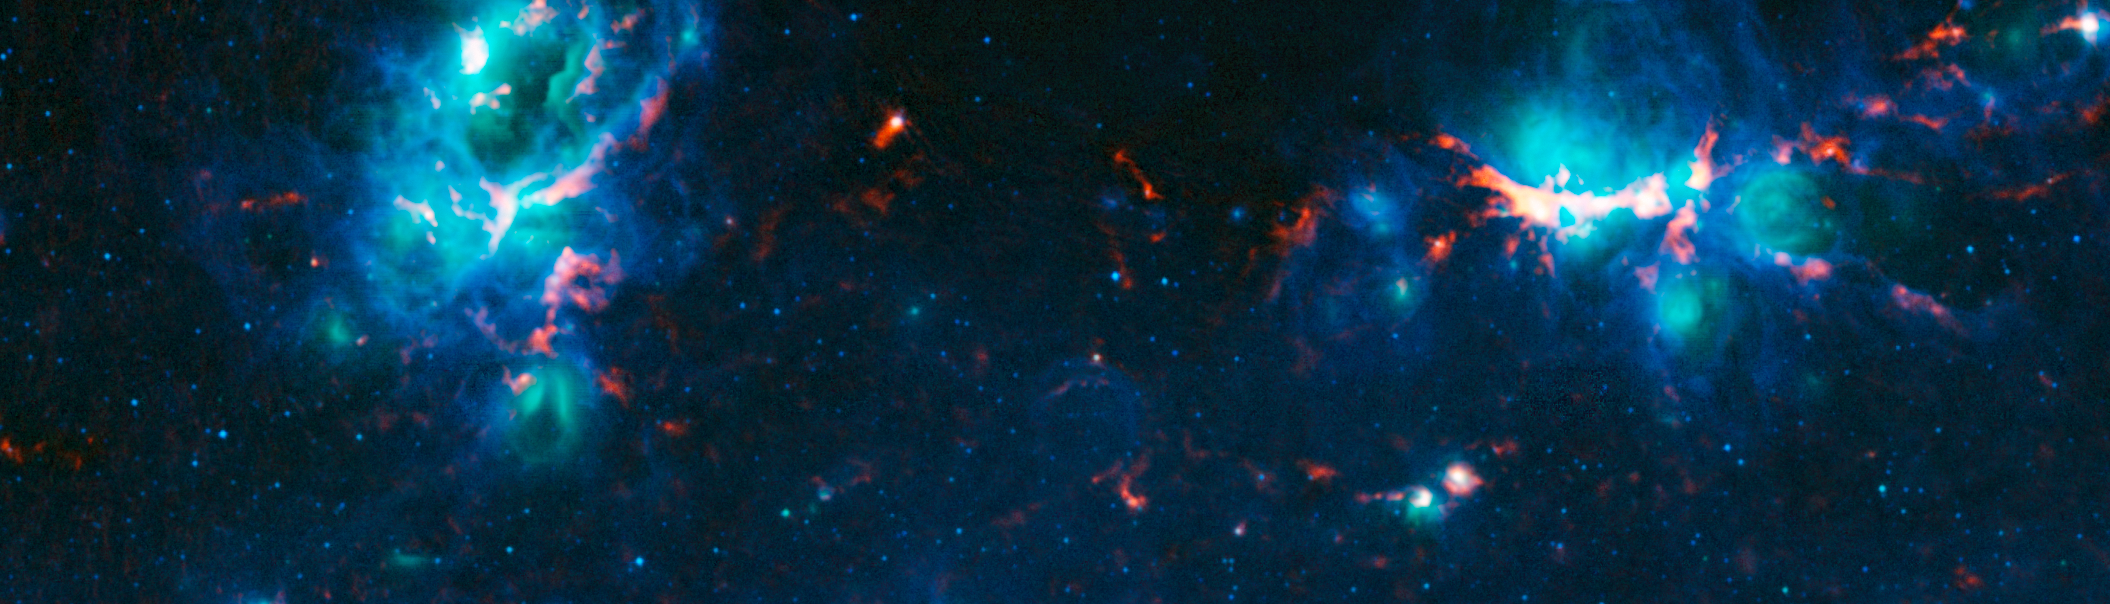

The NGC 6357 and NGC 6334 nebulae

Colour-composite image of the nebulae NGC 6357 (left) and NGC 6334 (right) as seen by the ATLASGAL survey. NGC 6357 is a diffuse nebula containing the open cluster Pismis 24, home to several very massive stars. NGC 6334 is an emission nebula also known as the “Cat’s Paw Nebula”.

In this image, the ATLASGAL submillimetre-wavelength data are shown in red, overlaid on a view of the region in infrared light, from the Midcourse Space Experiment (MSX) in green and blue.

Credit: ESO/APEX & MSX/IPAC/NASA